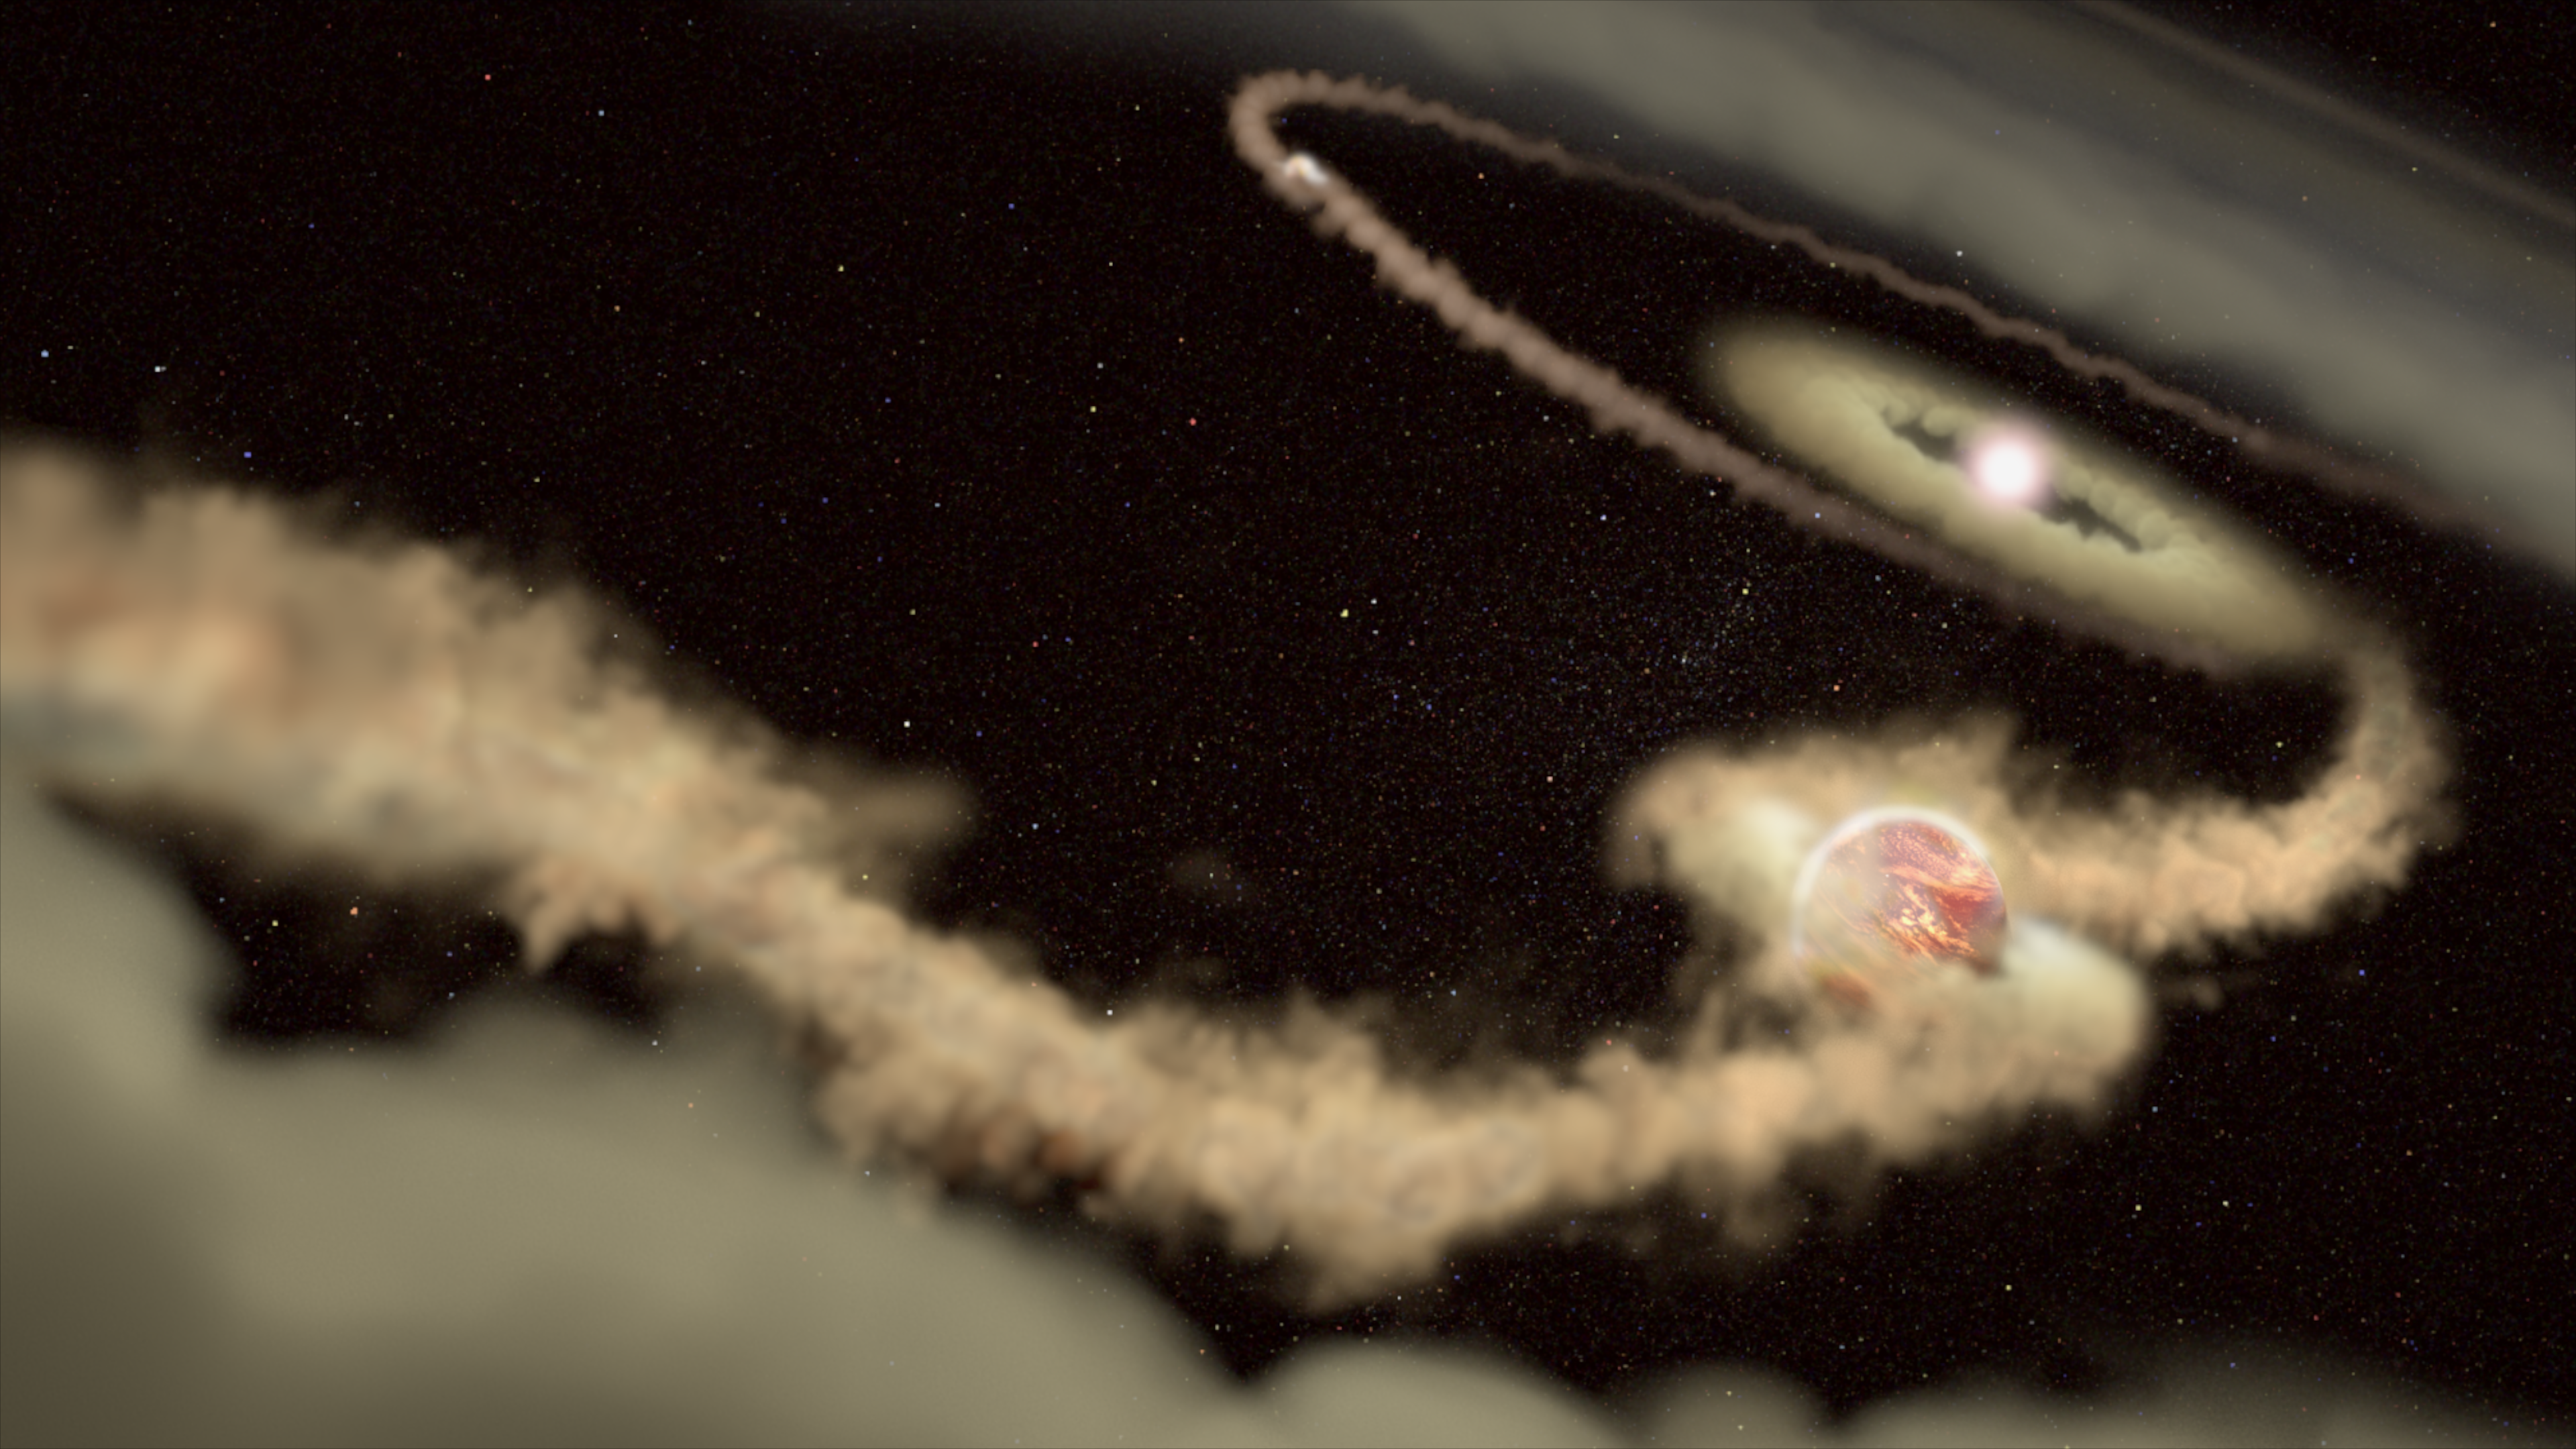

Artist's illustration of exoplanets PDS 70 B and C

This artist's illustration shows two gas giant exoplanets orbiting the young star PDS 70. These planets are still growing by accreting material from a surrounding disk. In the process, they have gravitationally carved out a large gap in the disk. The gap extends from distances equivalent to the orbits of Uranus and Neptune in our Solar System.

Credit: J. Olmsted (STScI)